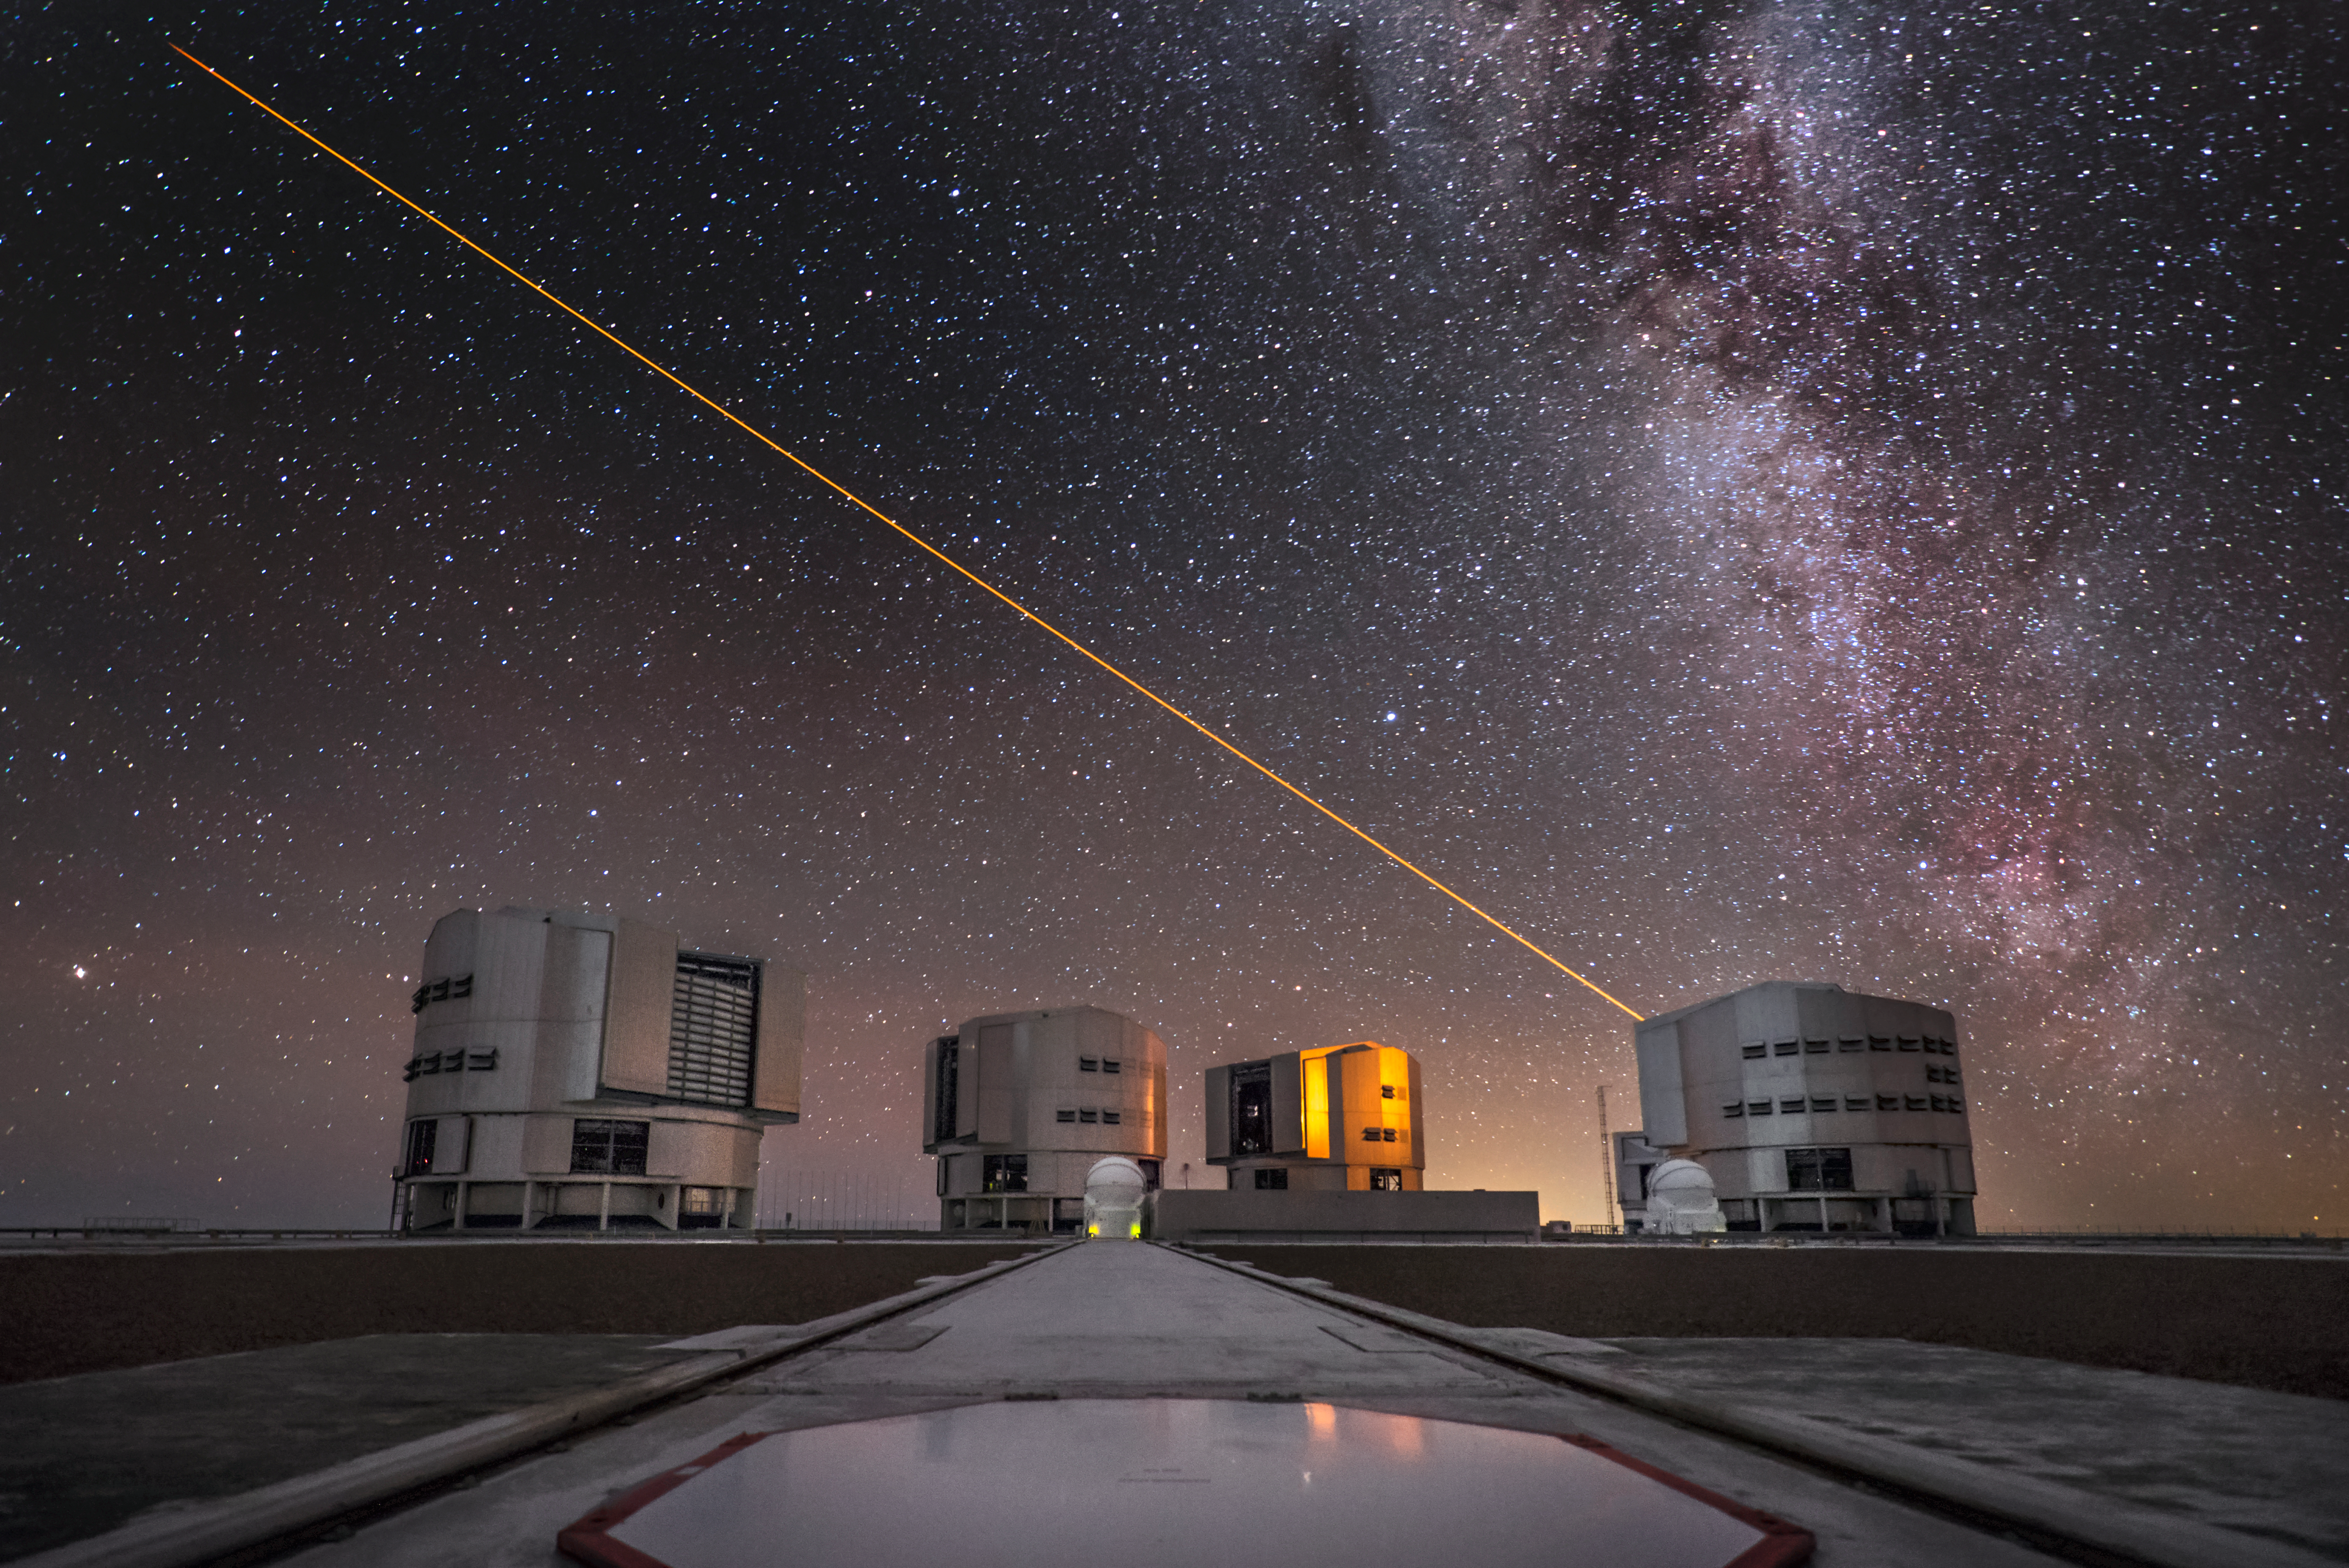

Laser Guide Star at the VLT

A view down one of the Auxiliary Telescope tracks reveals the four 8.2-metre Unit Telescopes that comprise ESO's Very Large Telescope (VLT). Out of the far right enclosure, the terrifically orange beam of a Laser Guide Star shoots off into the night sky, bathing the site in its warm glow.

Credit: ESO/A. Ghizzi Panizza (www.albertoghizzipanizza.com)